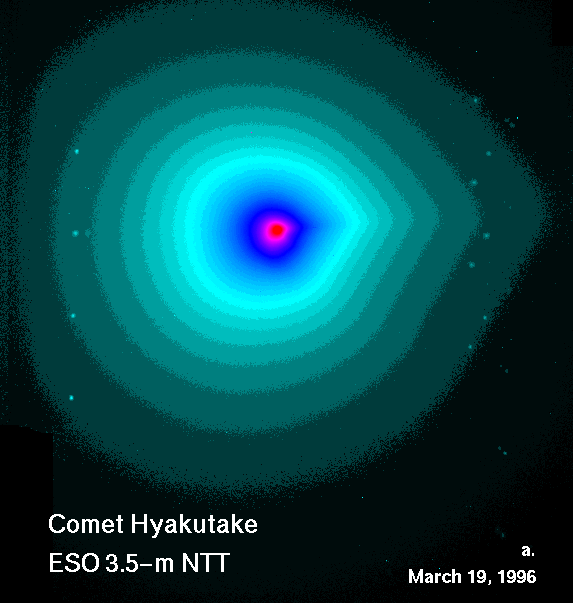

The asymetric shape of the coma of comet Hyakutake

This image shows a combined image, based on 24 R-frames with a total exposure of 48 seconds. It shows the asymmetric shape of the coma contours (isophotes), indicating the presence of much structural detail in the coma. North is up and East is to the left. The distance between the two components of a close double star, best seen in the upper right part of the image, is 1.9 arcsec. The multiple images of the same star is caused by the combination of several frames — this also shows the comet's very large rate of motion.

Credit: ESO